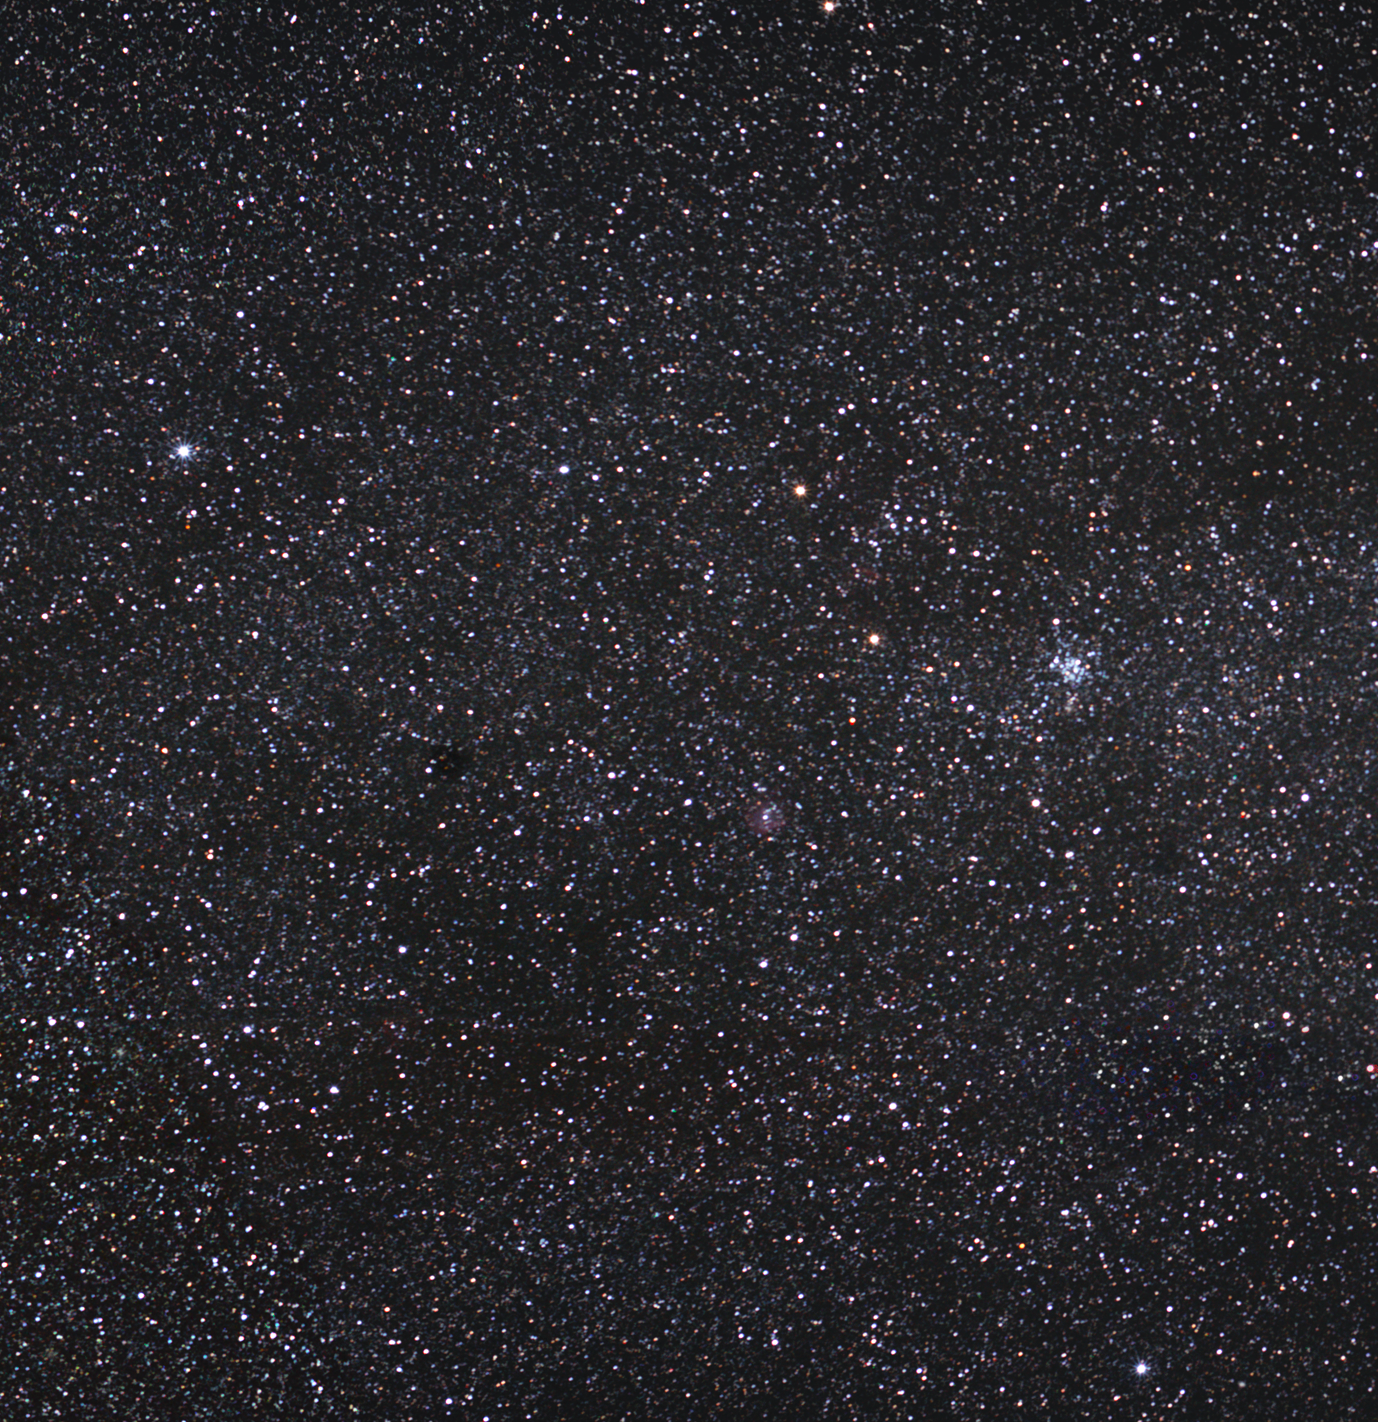

Messier 35 – A cluster of stars

Messier 35 is an open cluster of stars in the constellation of Gemini (the Twins), located some 2700 light-years away from Earth. Dominated by young hot blue stars, this weakly bound cluster is scattered over a 24 light-year-wide region, and appears as about the same size as the full Moon in the night sky.

Recent observations of Messier 35 have revealed many more stars than previously recognised. Astronomers have counted around 500 massive stars, with 120 members brighter than magnitude 13. Massive stars live for shorter periods than their less massive brethren, so many of these stars will perish within a few tens of millions of years. The cluster is estimated to be around 150 million years old.

The credit for discovering this massive cluster in 1745 goes to the Swiss astronomer Philippe Loys de Chéseaux, although it was the French comet hunter Charles Messier who definitively catalogued it in 1764 as object number 35, a designation that remains in use today.

Just next to Messier 35 is another cluster, much denser and more compact, NGC 2158. Because of its general appearance, and because it contains much older stars, it was once categorised as a possible globular cluster, but it is now well established as an open cluster.

Credit: ESO/S. Brunier